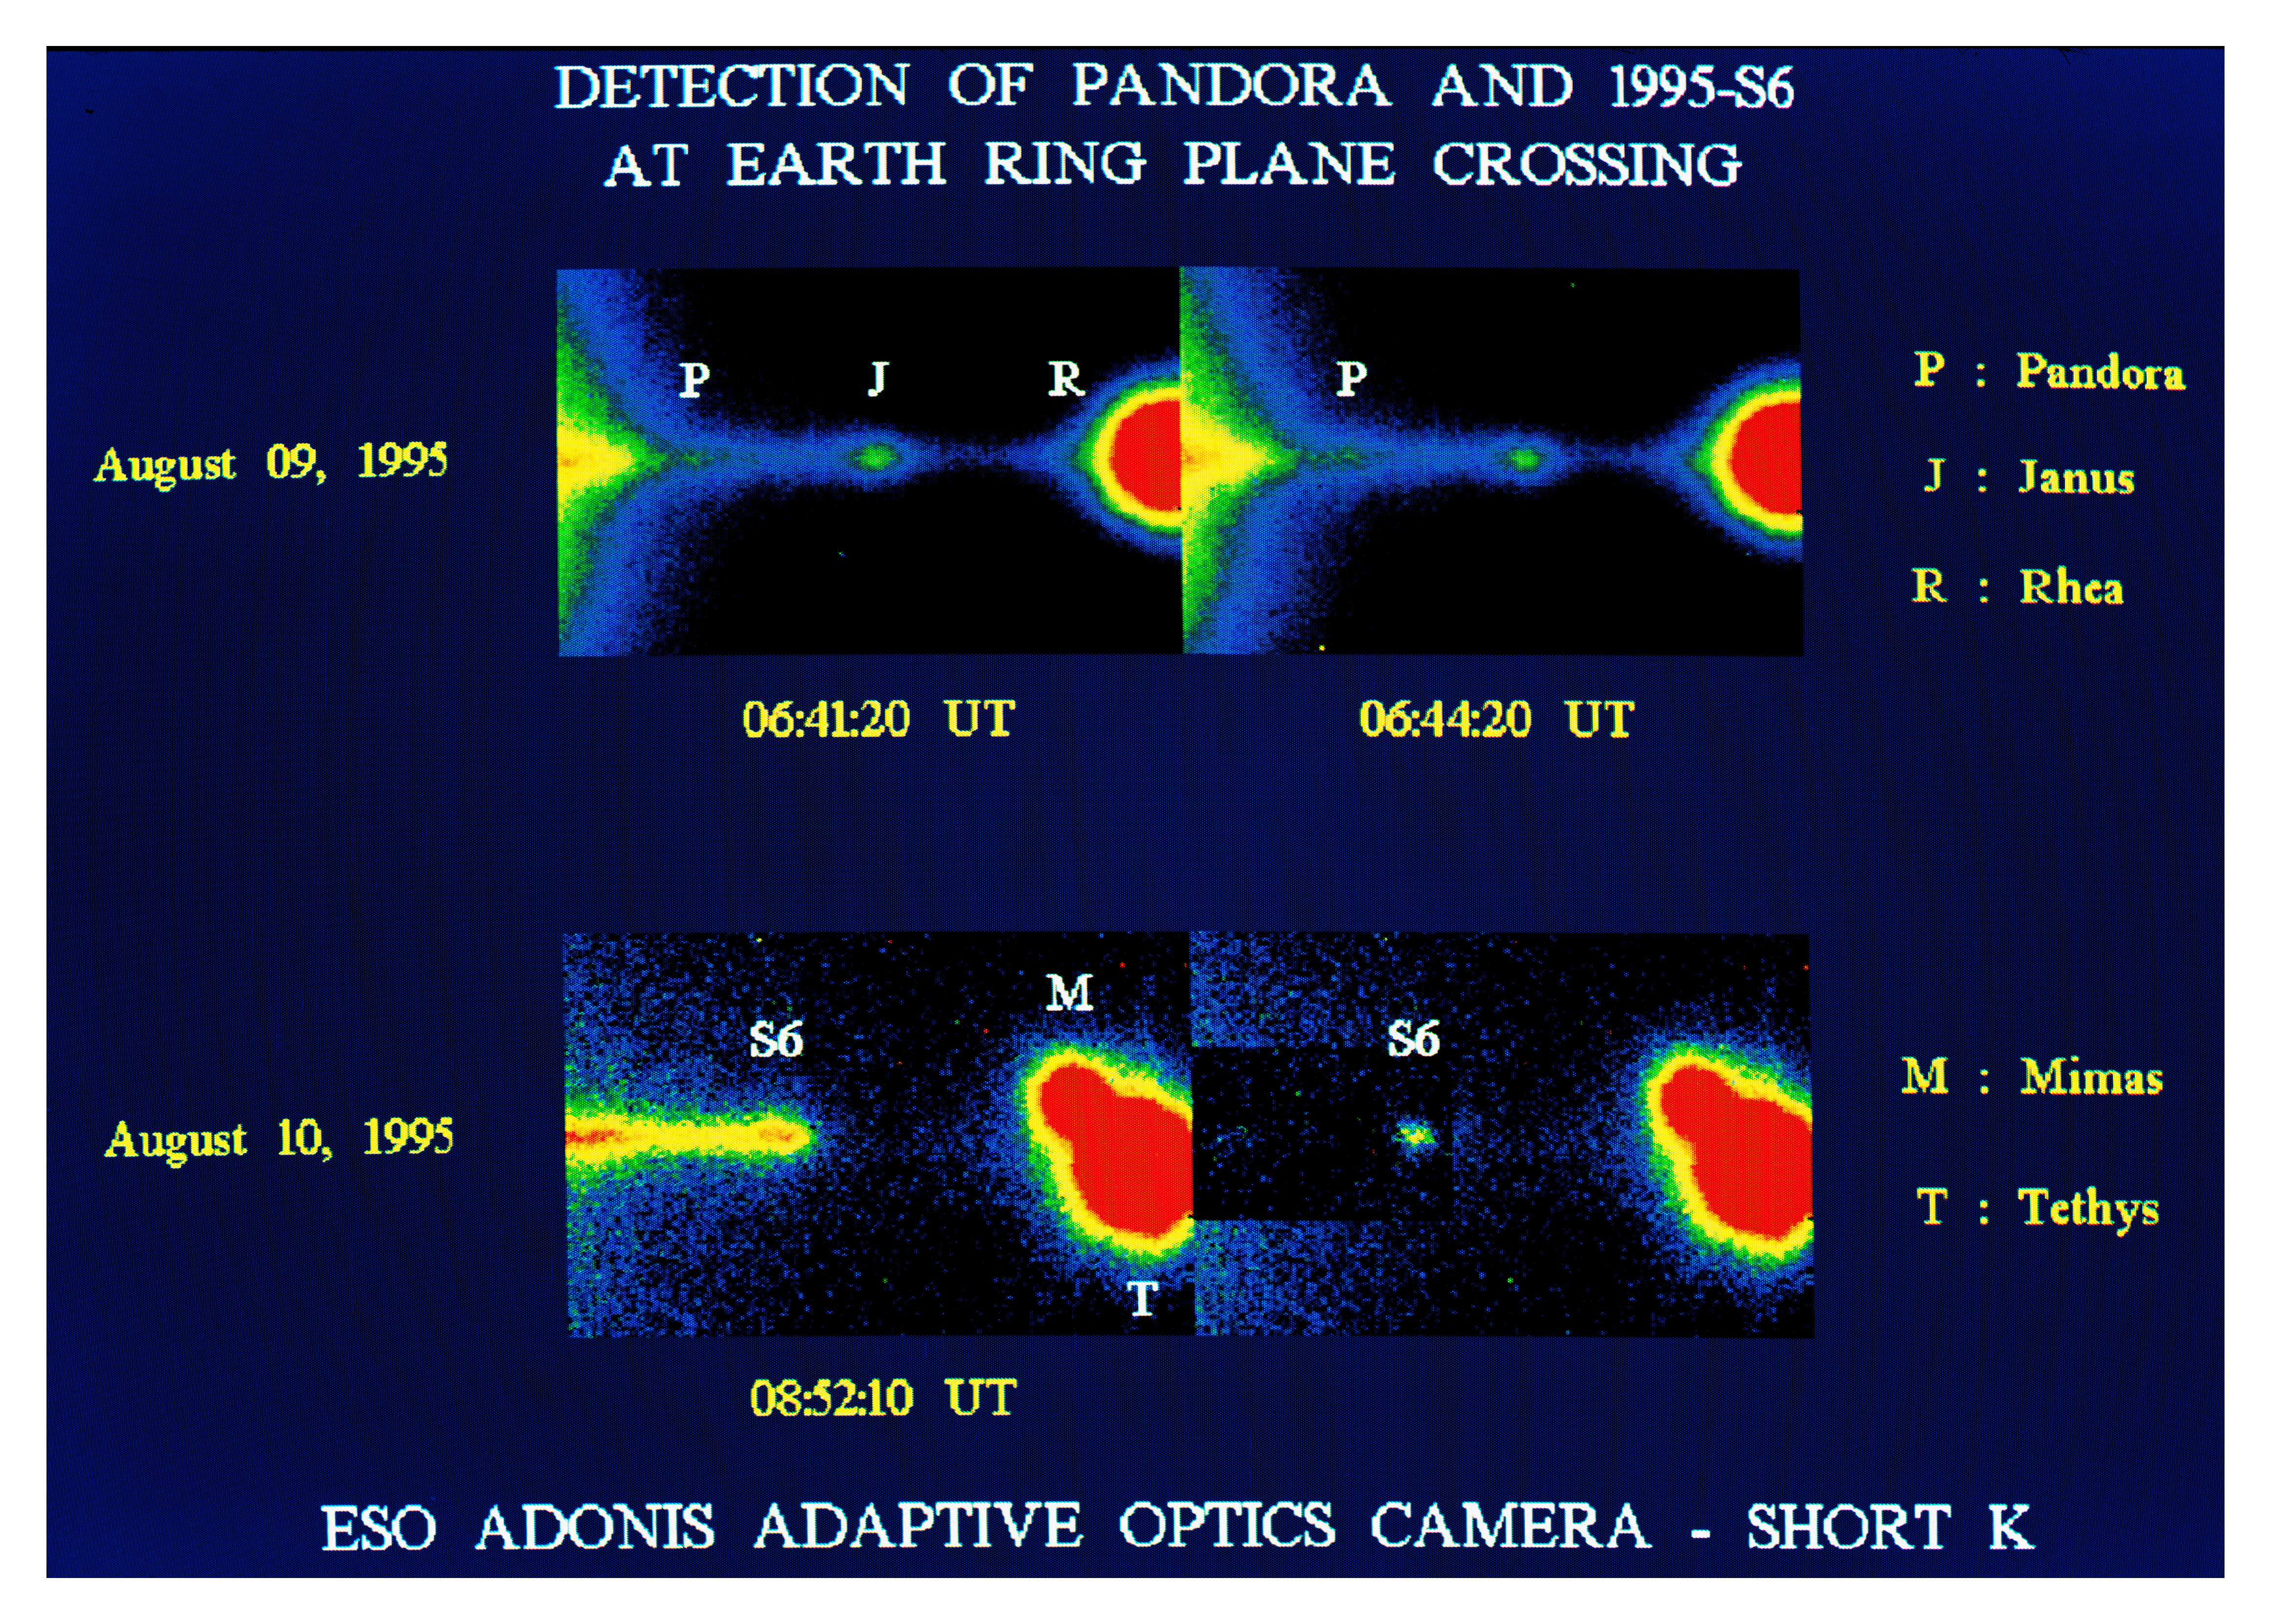

Moons of Saturn may be transient objects

This false-colour photo shows some of the inner moons around Saturn. It is a composite of 60-second frames obtained with the advanced ADONIS adaptive optics camera at the ESO 3.6-m telescope on La Silla (Chile). This instrument neutralizes the image-smearing effects of the atmospheric turbulence and records very sharp images on an infrared-sensitive 256 x 256 pixel detector with a scale of 0.05 arcsec/pixel. They were taken through the `short K' filter with a central wavelength at 2.2 micron. The angular resolution is about 0.3 arcsec, corresponding to about 1900 km at the distance of Saturn during the observations (1313 million km). North is up and East is to the left.

The frames were obtained shortly before the Earth ring plane crossing (RPX) event at 20:54 UT on August 10, 1995. At this time the Earth was slightly below the ring plane and the Sun was slightly above it, so that the dark side of the rings was visible.

Each frame has a width of 10.4 arcsec. The upper panel shows the Western ansa (from Latin `handle') of Saturn's ring, about 1.5 day before the Earth RPX. The halo to the left is caused by sunlight scattered from Saturn. In addition to the moons Janus and Rhea, Pandora is seen moving westward (to the right), as expected from the ephemerides derived from the Voyager spacecraft observations in 1980/81. This is the one of the very first observations of the small object (diameter about 100 km) since its discovery.

The lower panel is again of the Western ansa, about 12 hours before the moment of the ring plane crossing. The left frame shows the brighter B-ring and the light shining through the Cassini Division (left side of the image), and then the fainter A-ring, plus a brighter clump at the extremity of the ansa, corresponding to the location of the F-ring. The right frame was obtained by subtracting a mirror-inverted image of the Eastern ansa. It enhances the image of this object which is identified with a new Saturnian 'moon', S/1995 S6. It is not excluded, however, that it is not a solid body, but rather a transient condensation of material in the F-ring.

Credit: ESO